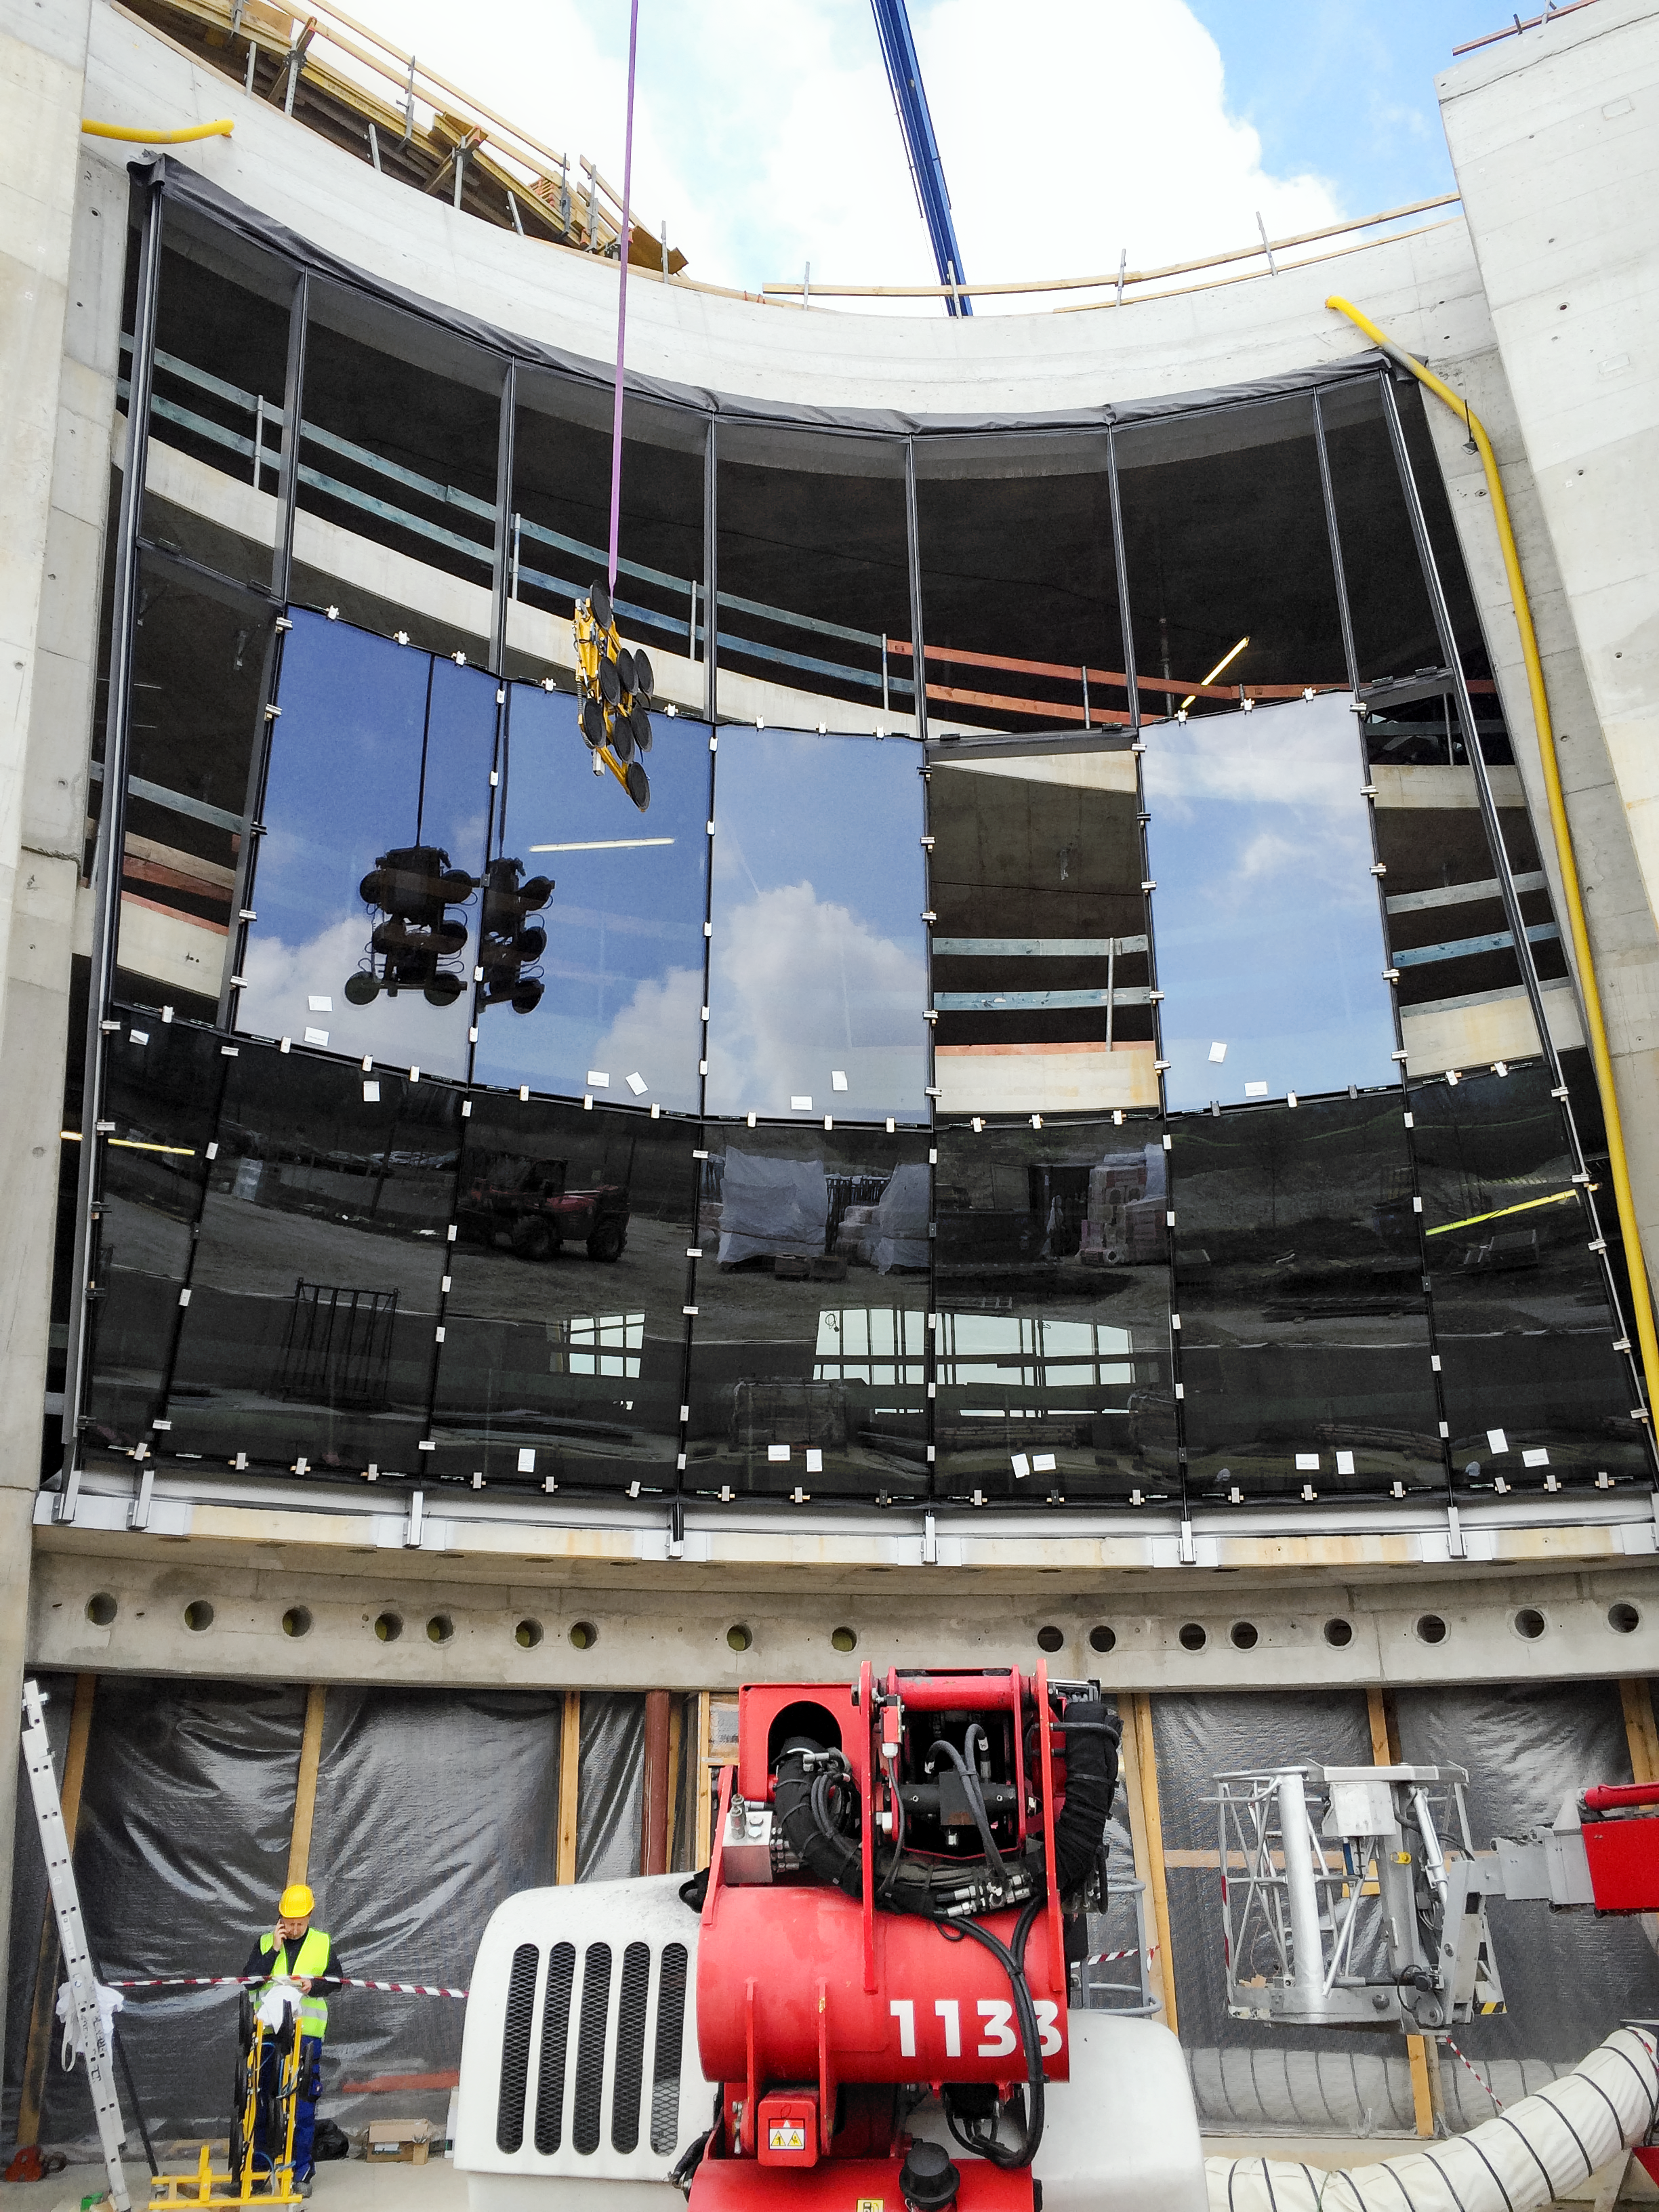

Creating the facade of the Supernova

Construction of the ESO Supernova Planetarium & Visitor Centre.

Credit: Architekten Bernhardt + Partner (www.bp-da.de)